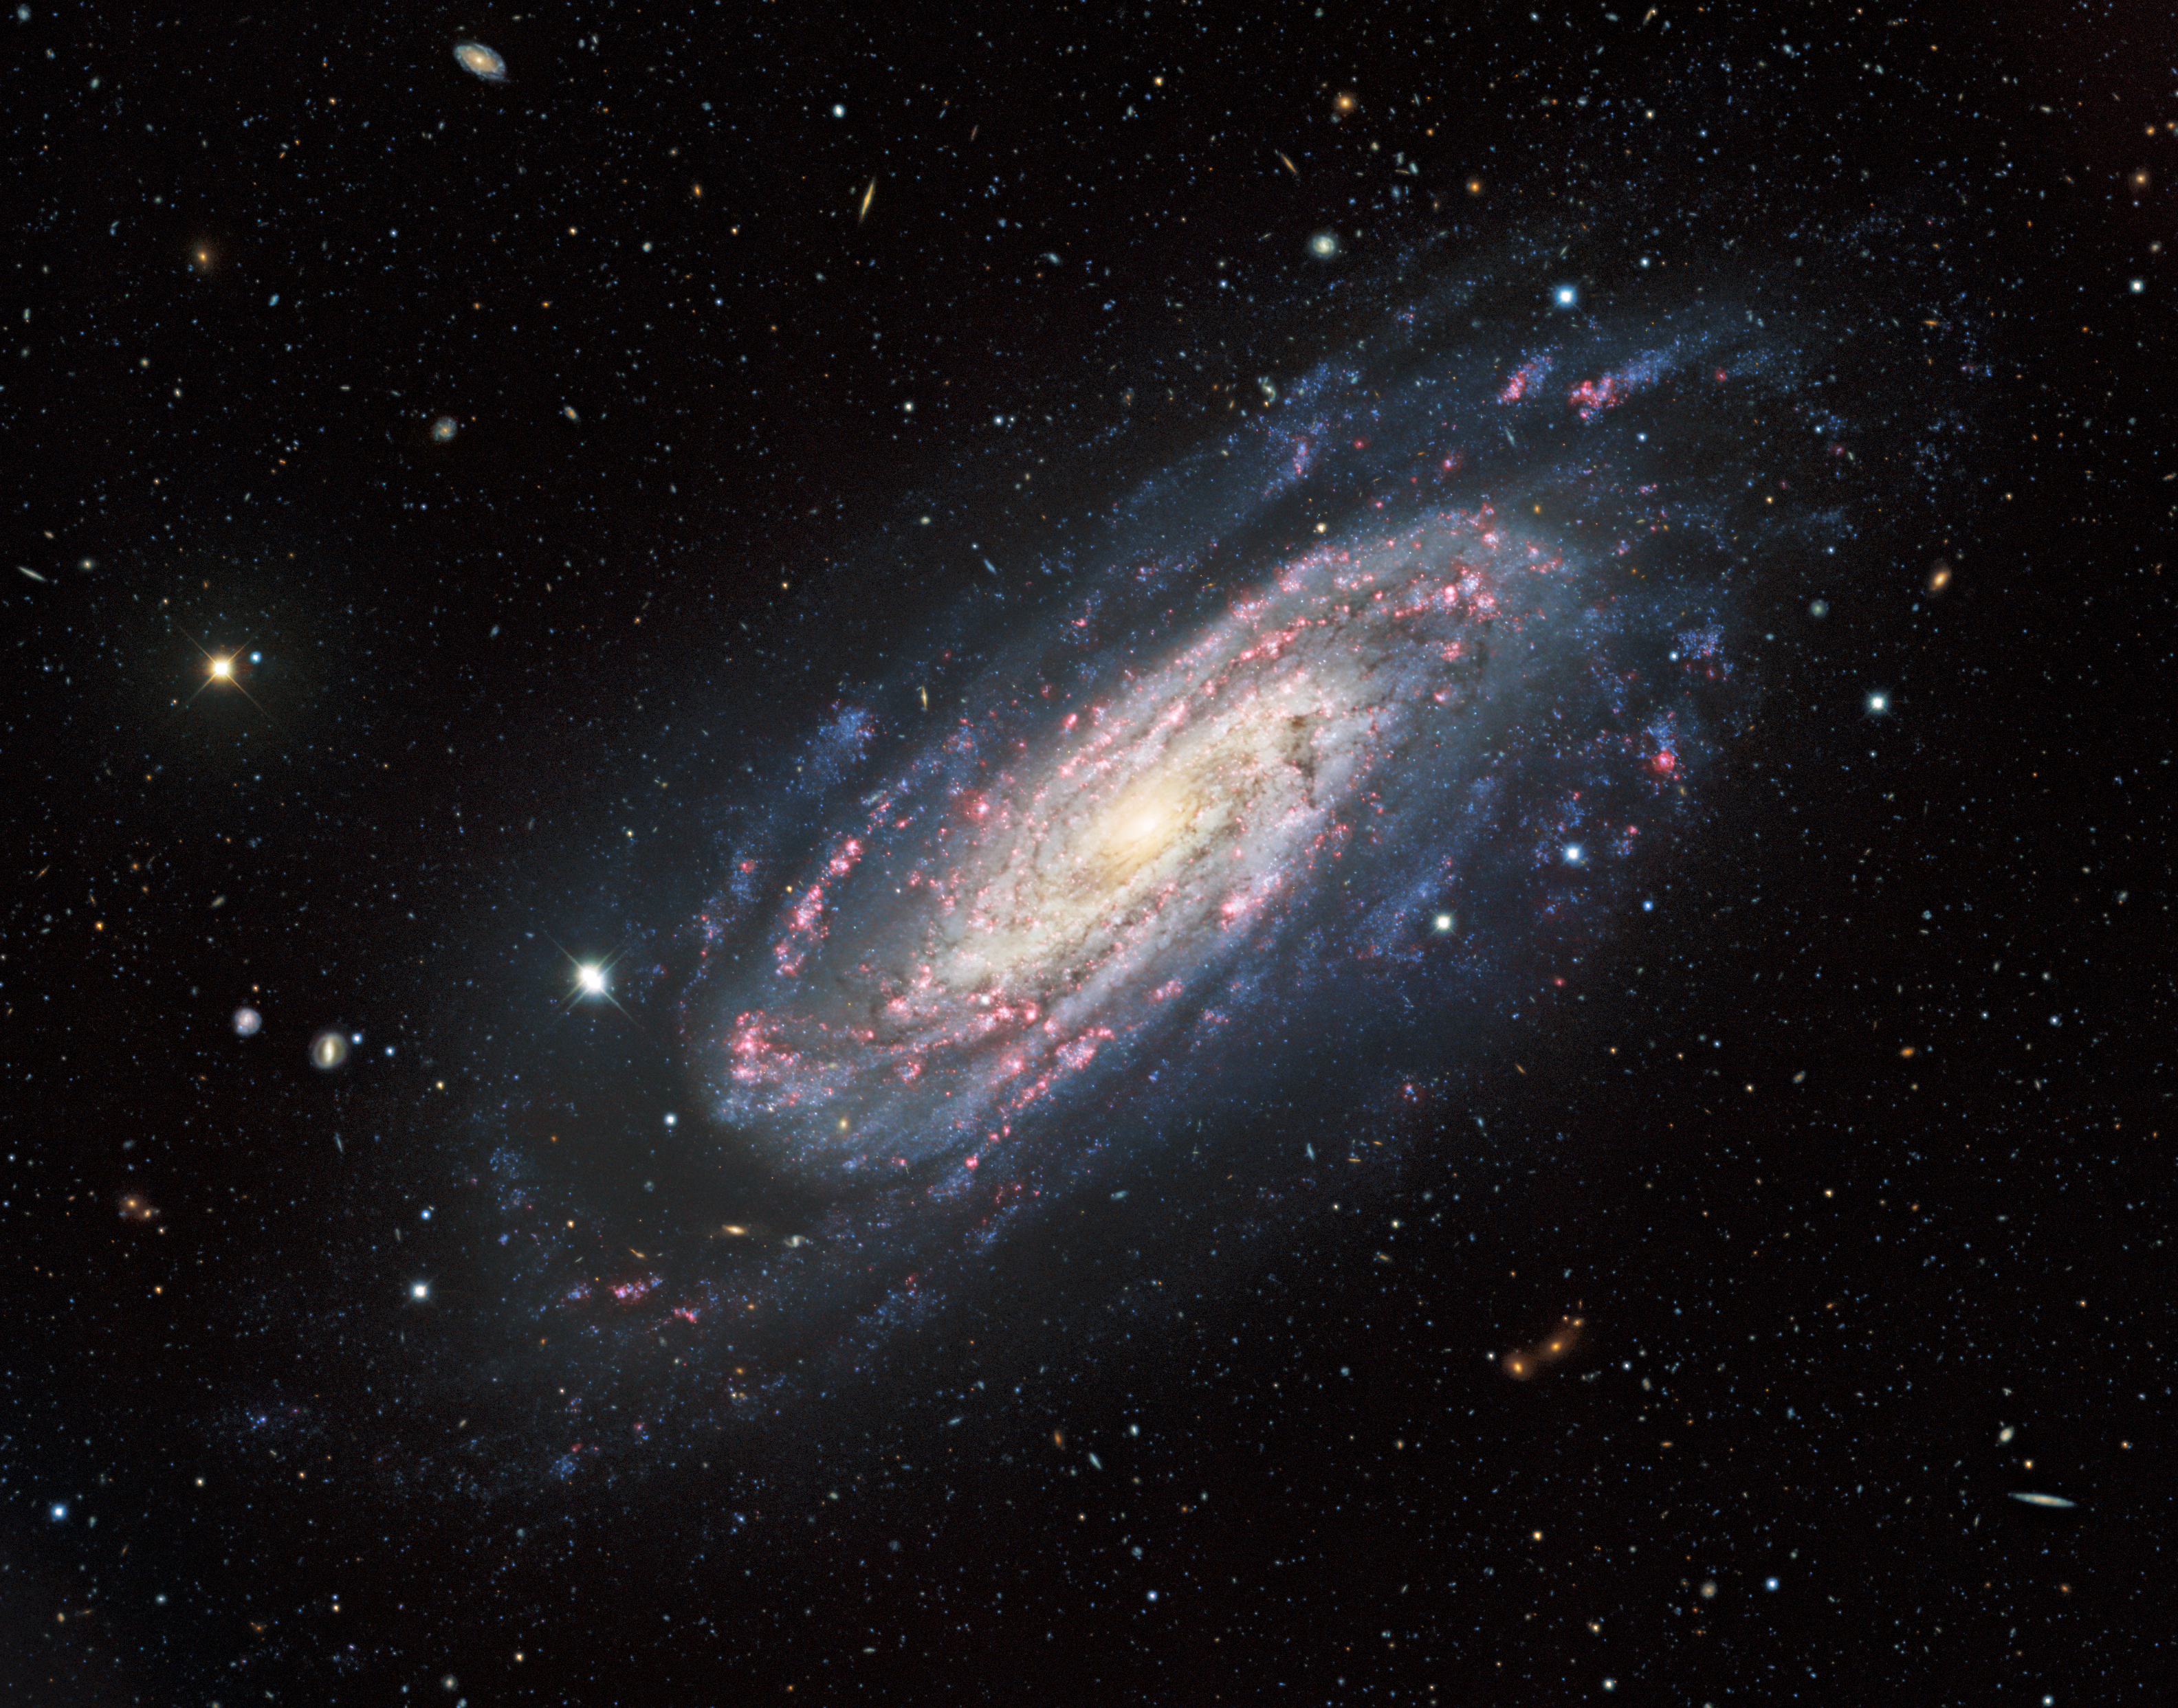

A Lonely Spiral in a Tapestry of Galaxies

This stunning image features NGC 3198, a galaxy that lies about 47 million light-years away in the constellation Ursa Major. This image was taken with the Mosaic instrument on the 4-meter Nicholas U. Mayall Telescope at Kitt Peak National Observatory, a Program of NSF NOIRLab, and shows the full extent of the galaxy, from the bright central bulge to the tenuous outer reaches of the tightly-wound spiral arms. Almost all the objects lurking in the background are galaxies or galaxy clusters — a sea of distant galaxies of all shapes, sizes, and orientations.

Accurately measuring the distance to an astronomical object — everything from our own Sun to galaxies such as NGC 3198 — is an age-old challenge for astronomers, and requires a combination of measurements and methods. The galaxy at the heart of this image has played a part in this astronomical undertaking by allowing astronomers to calibrate astronomical distance measurements based on a type of variable star known as a Cepheid variable.

Credit: KPNO/NOIRLab/NSF/AURA. Acknowledgments: PI: M T. Patterson (New Mexico State University) Image processing: Travis Rector (University of Alaska Anchorage), Mahdi Zamani & Davide de Martin